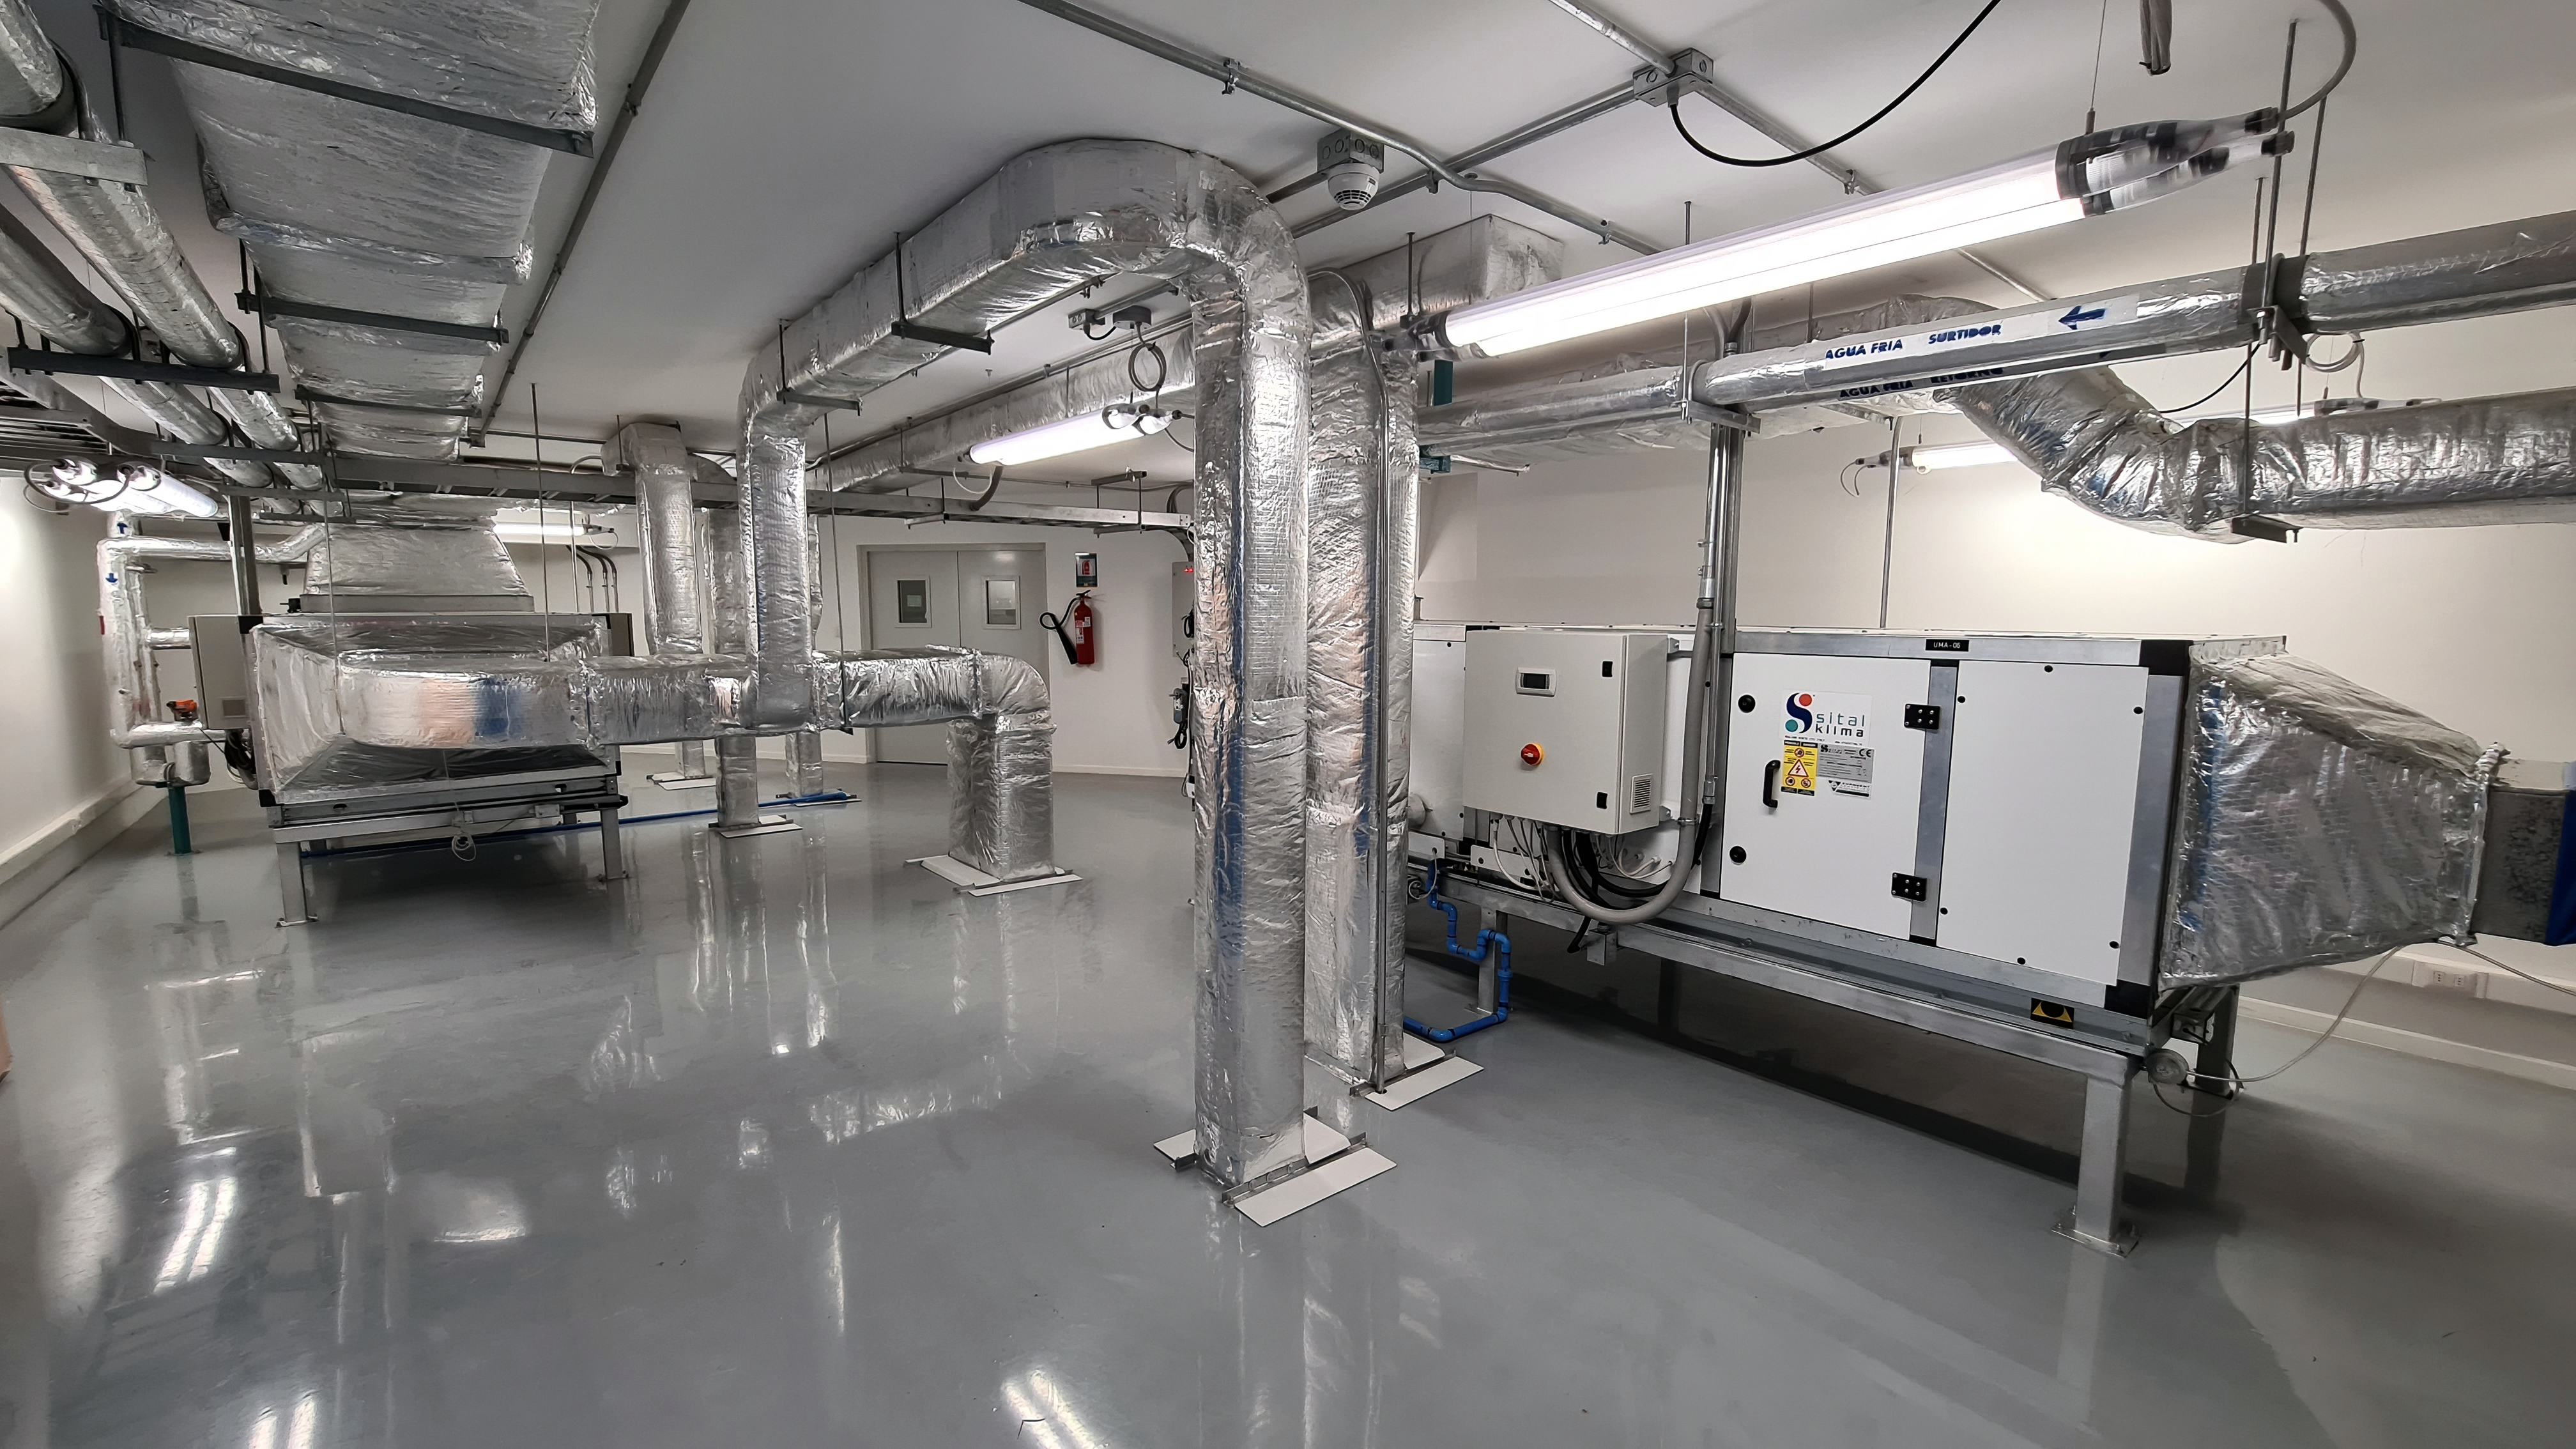

Vera C. Rubin Observatory 22 June 2020

An inspection of the summit 22 June 2020.

Credit: Rubin Observatory/NSF/AURA